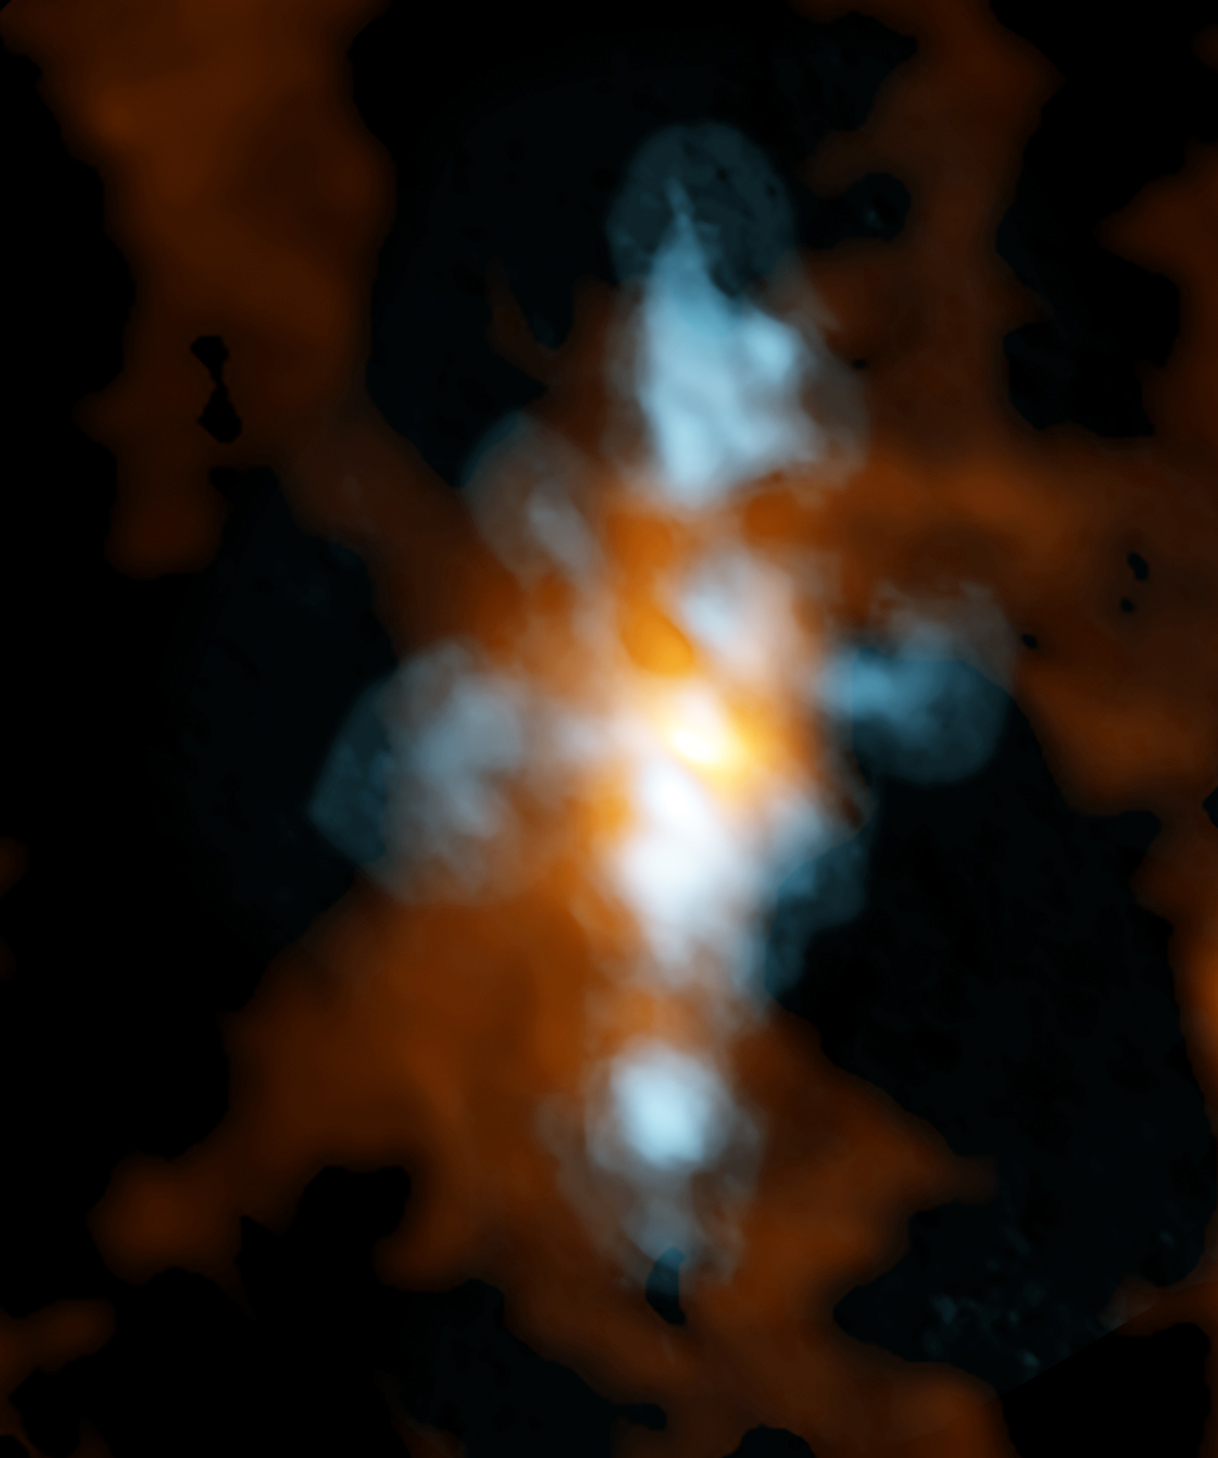

Star-forming region in the Cat's Paw Nebula

Composite ALMA image of NGC 6334I, a star-forming region in the Cat's Paw Nebula, taken with the Band 10 receivers, ALMA's highest-frequency vision. The blue component is heavy water (HDO) streaming away from either a single protostar or a small cluster of protostars. The orange region is the "continuum emission" in the same region, which scientists found is extraordinarily rich in molecular fingerprints, including glycoaldehyde, the simplest sugar-related molecule.

Credit: ALMA (ESO/NAOJ/NRAO): NRAO/AUI/NSF, B. Saxton